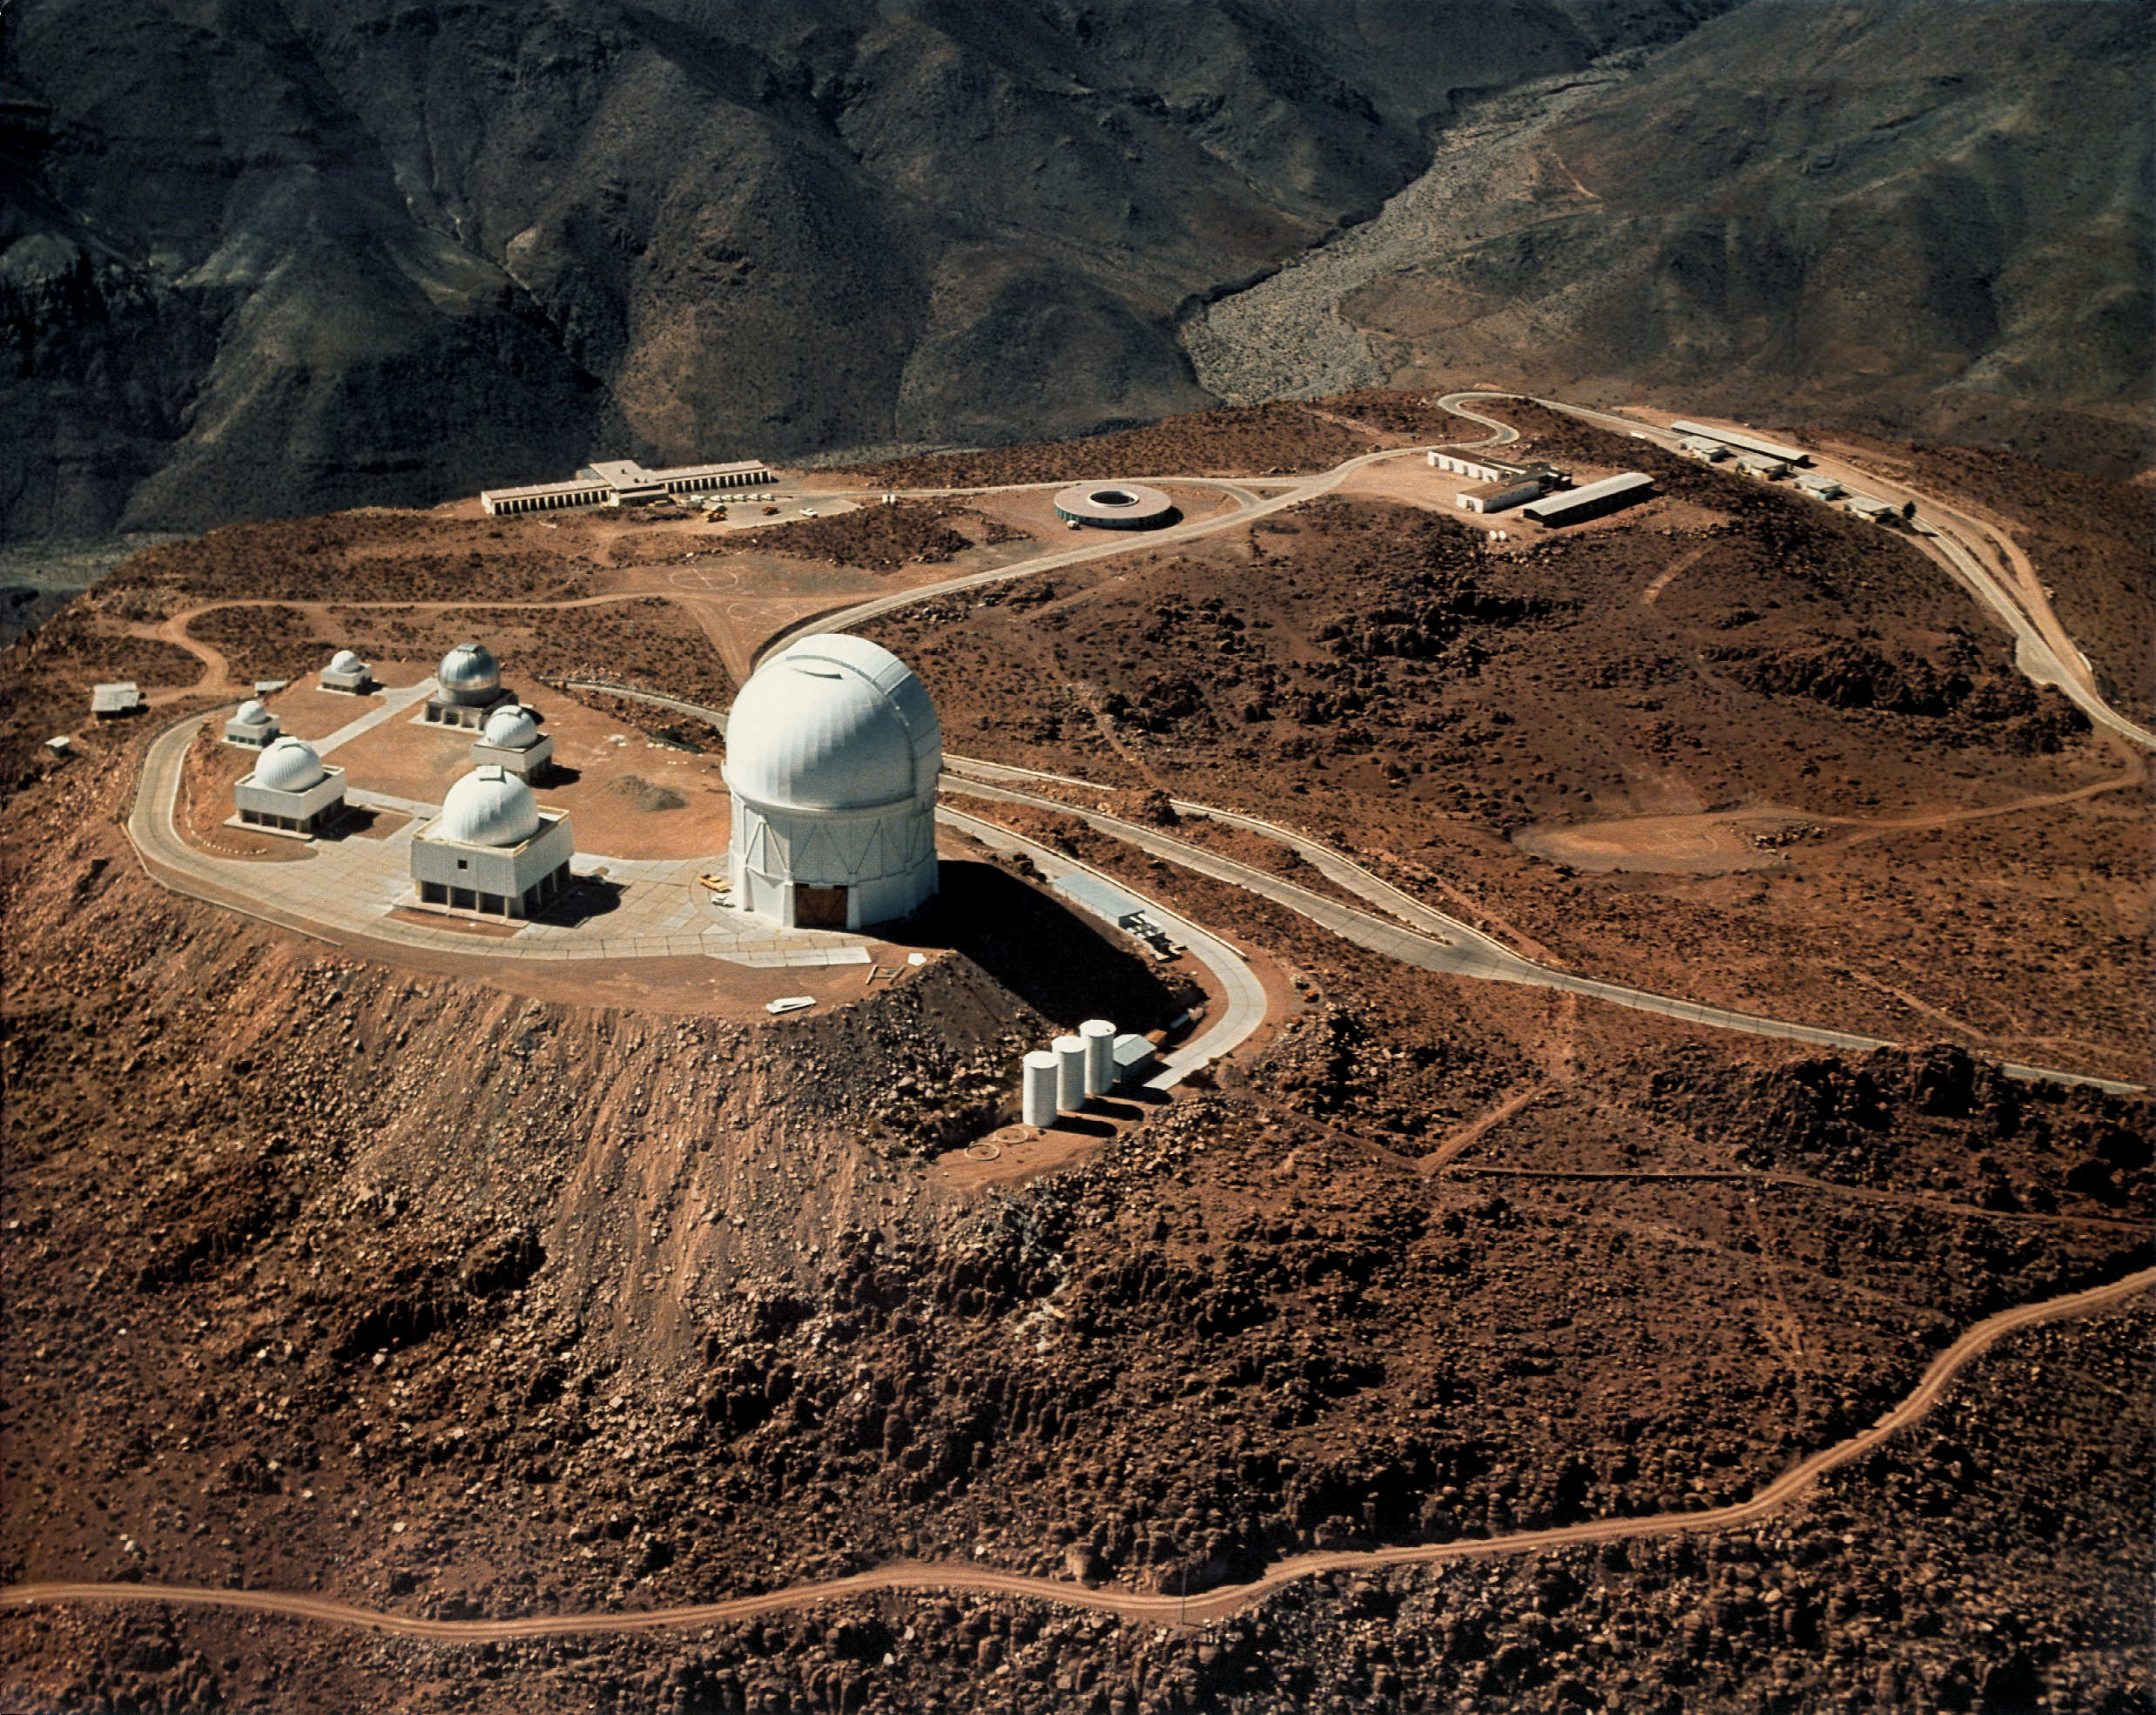

Aerial of CTIO

Aerial of CTIO observatory in chile. shot in the late 70's this is a redo of old file # 1415 old pir cat image 8001.

Credit: CTIO/NOIRLab/NSF/AURA